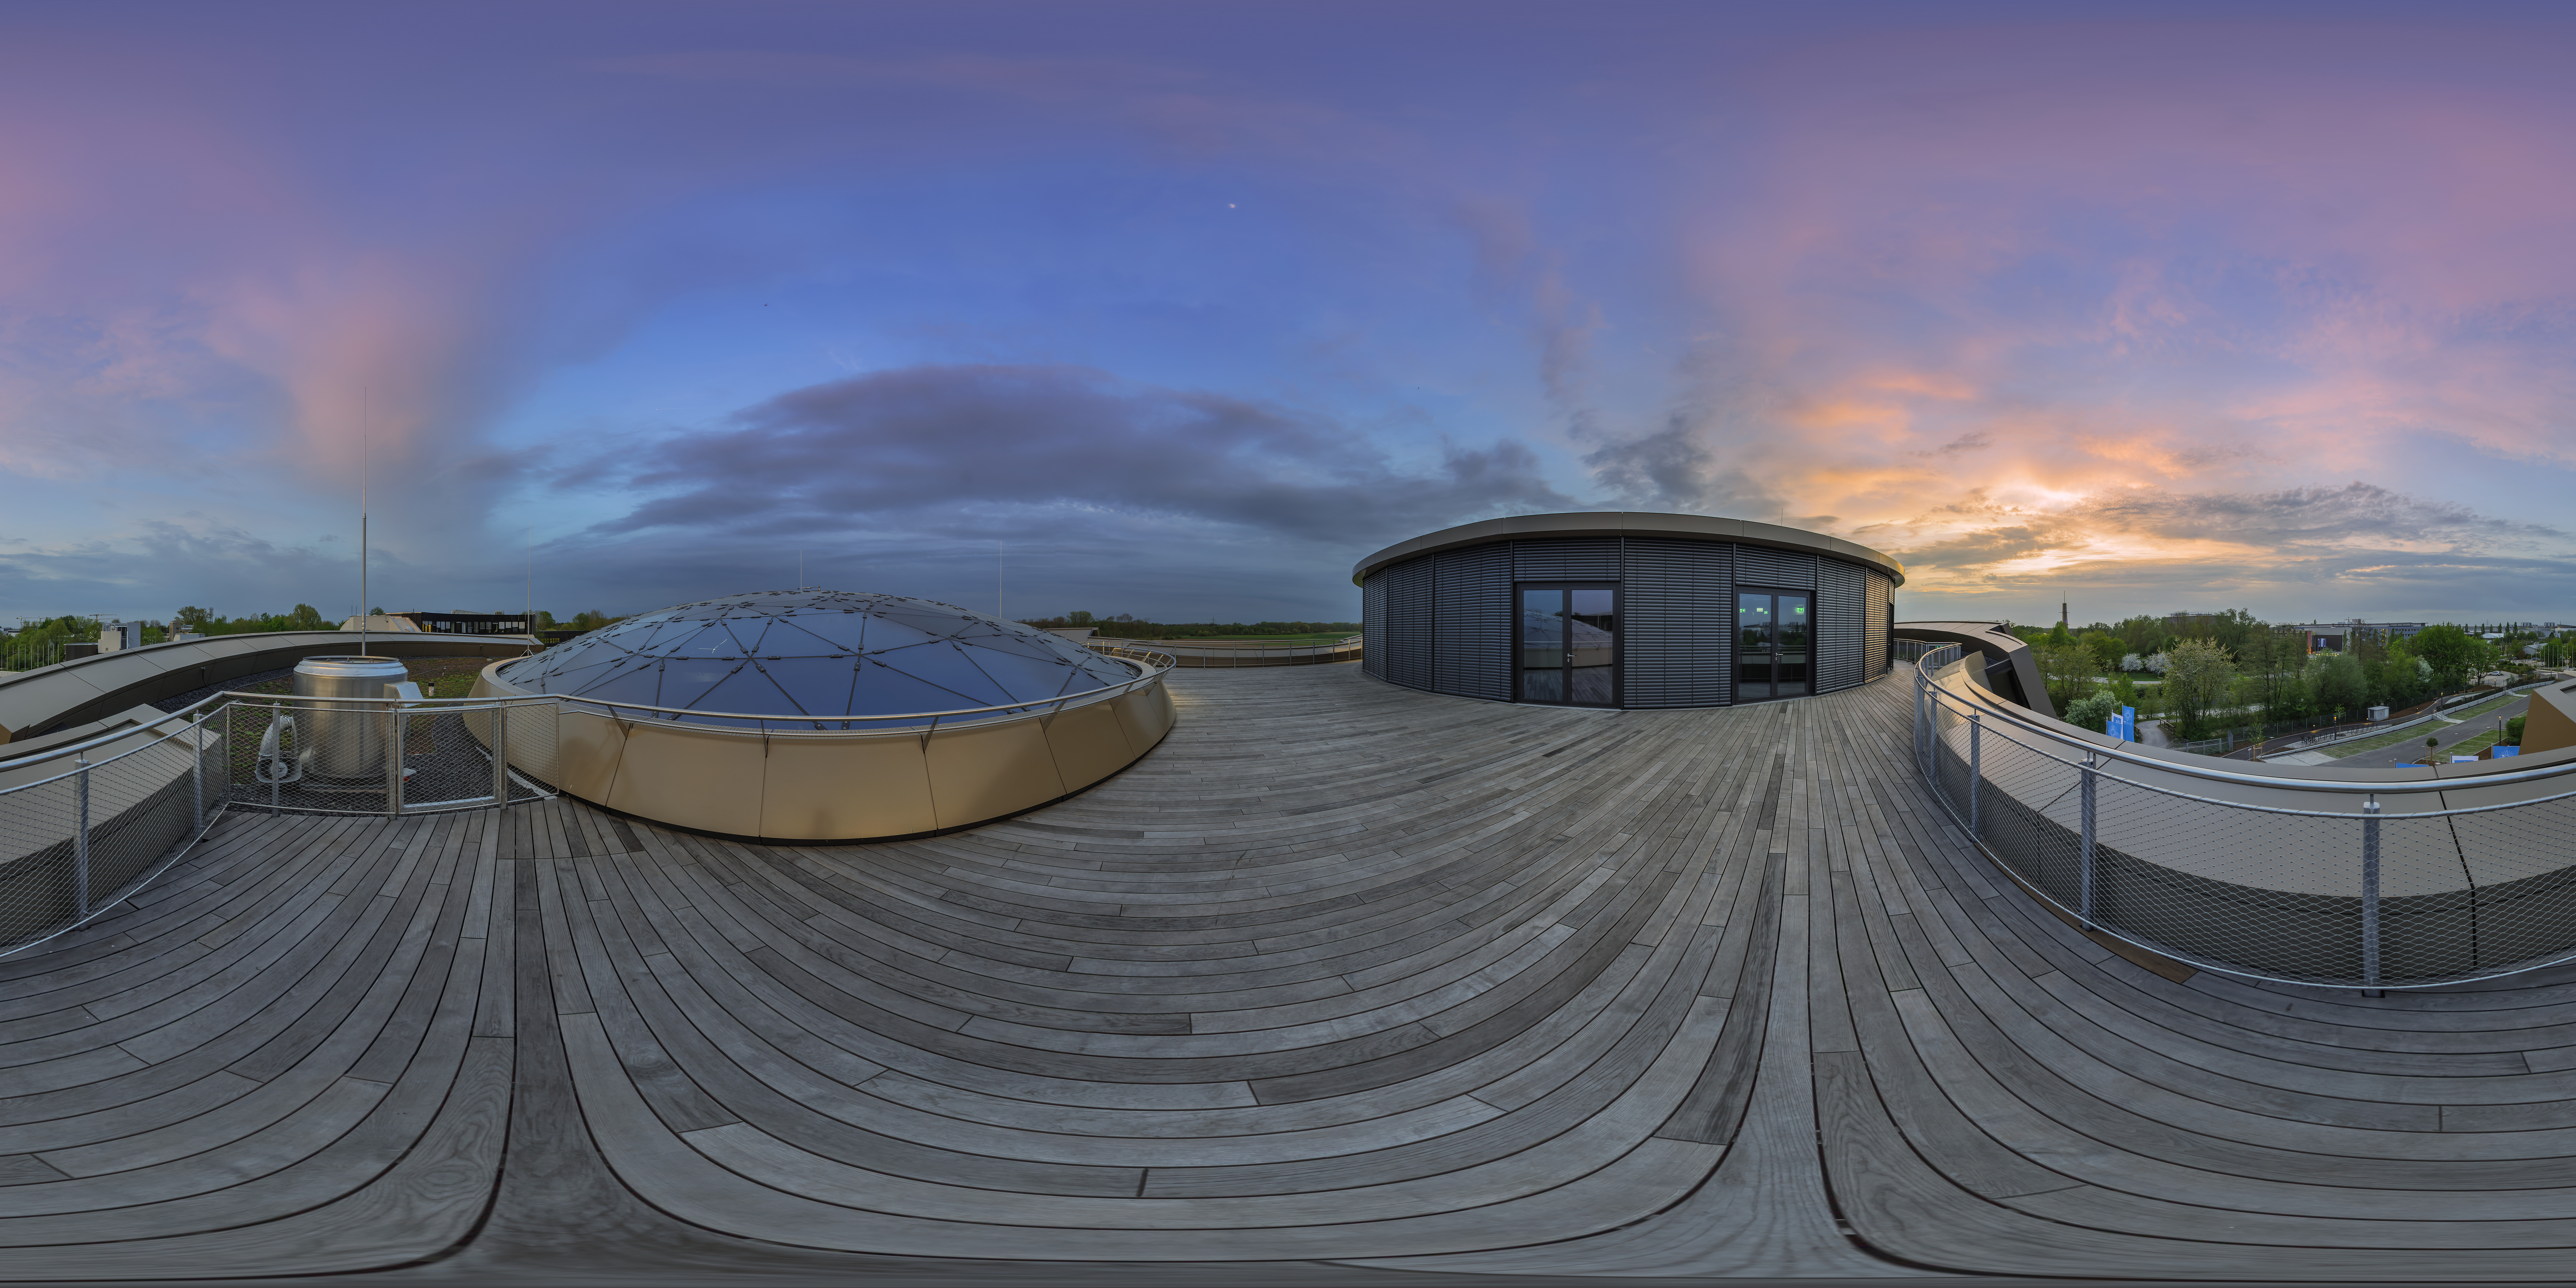

Rooftop panorama

A panoramic view of the Rooftop Terrace of the ESO Supernova Planetarium & Visitor Centre, including the the Star-roof of The Void.

In good weather you will be able to see the Alps, creating a perfect backdrop for an informal event or an after-hours business cocktail.

Credit: ESO/P. Horálek